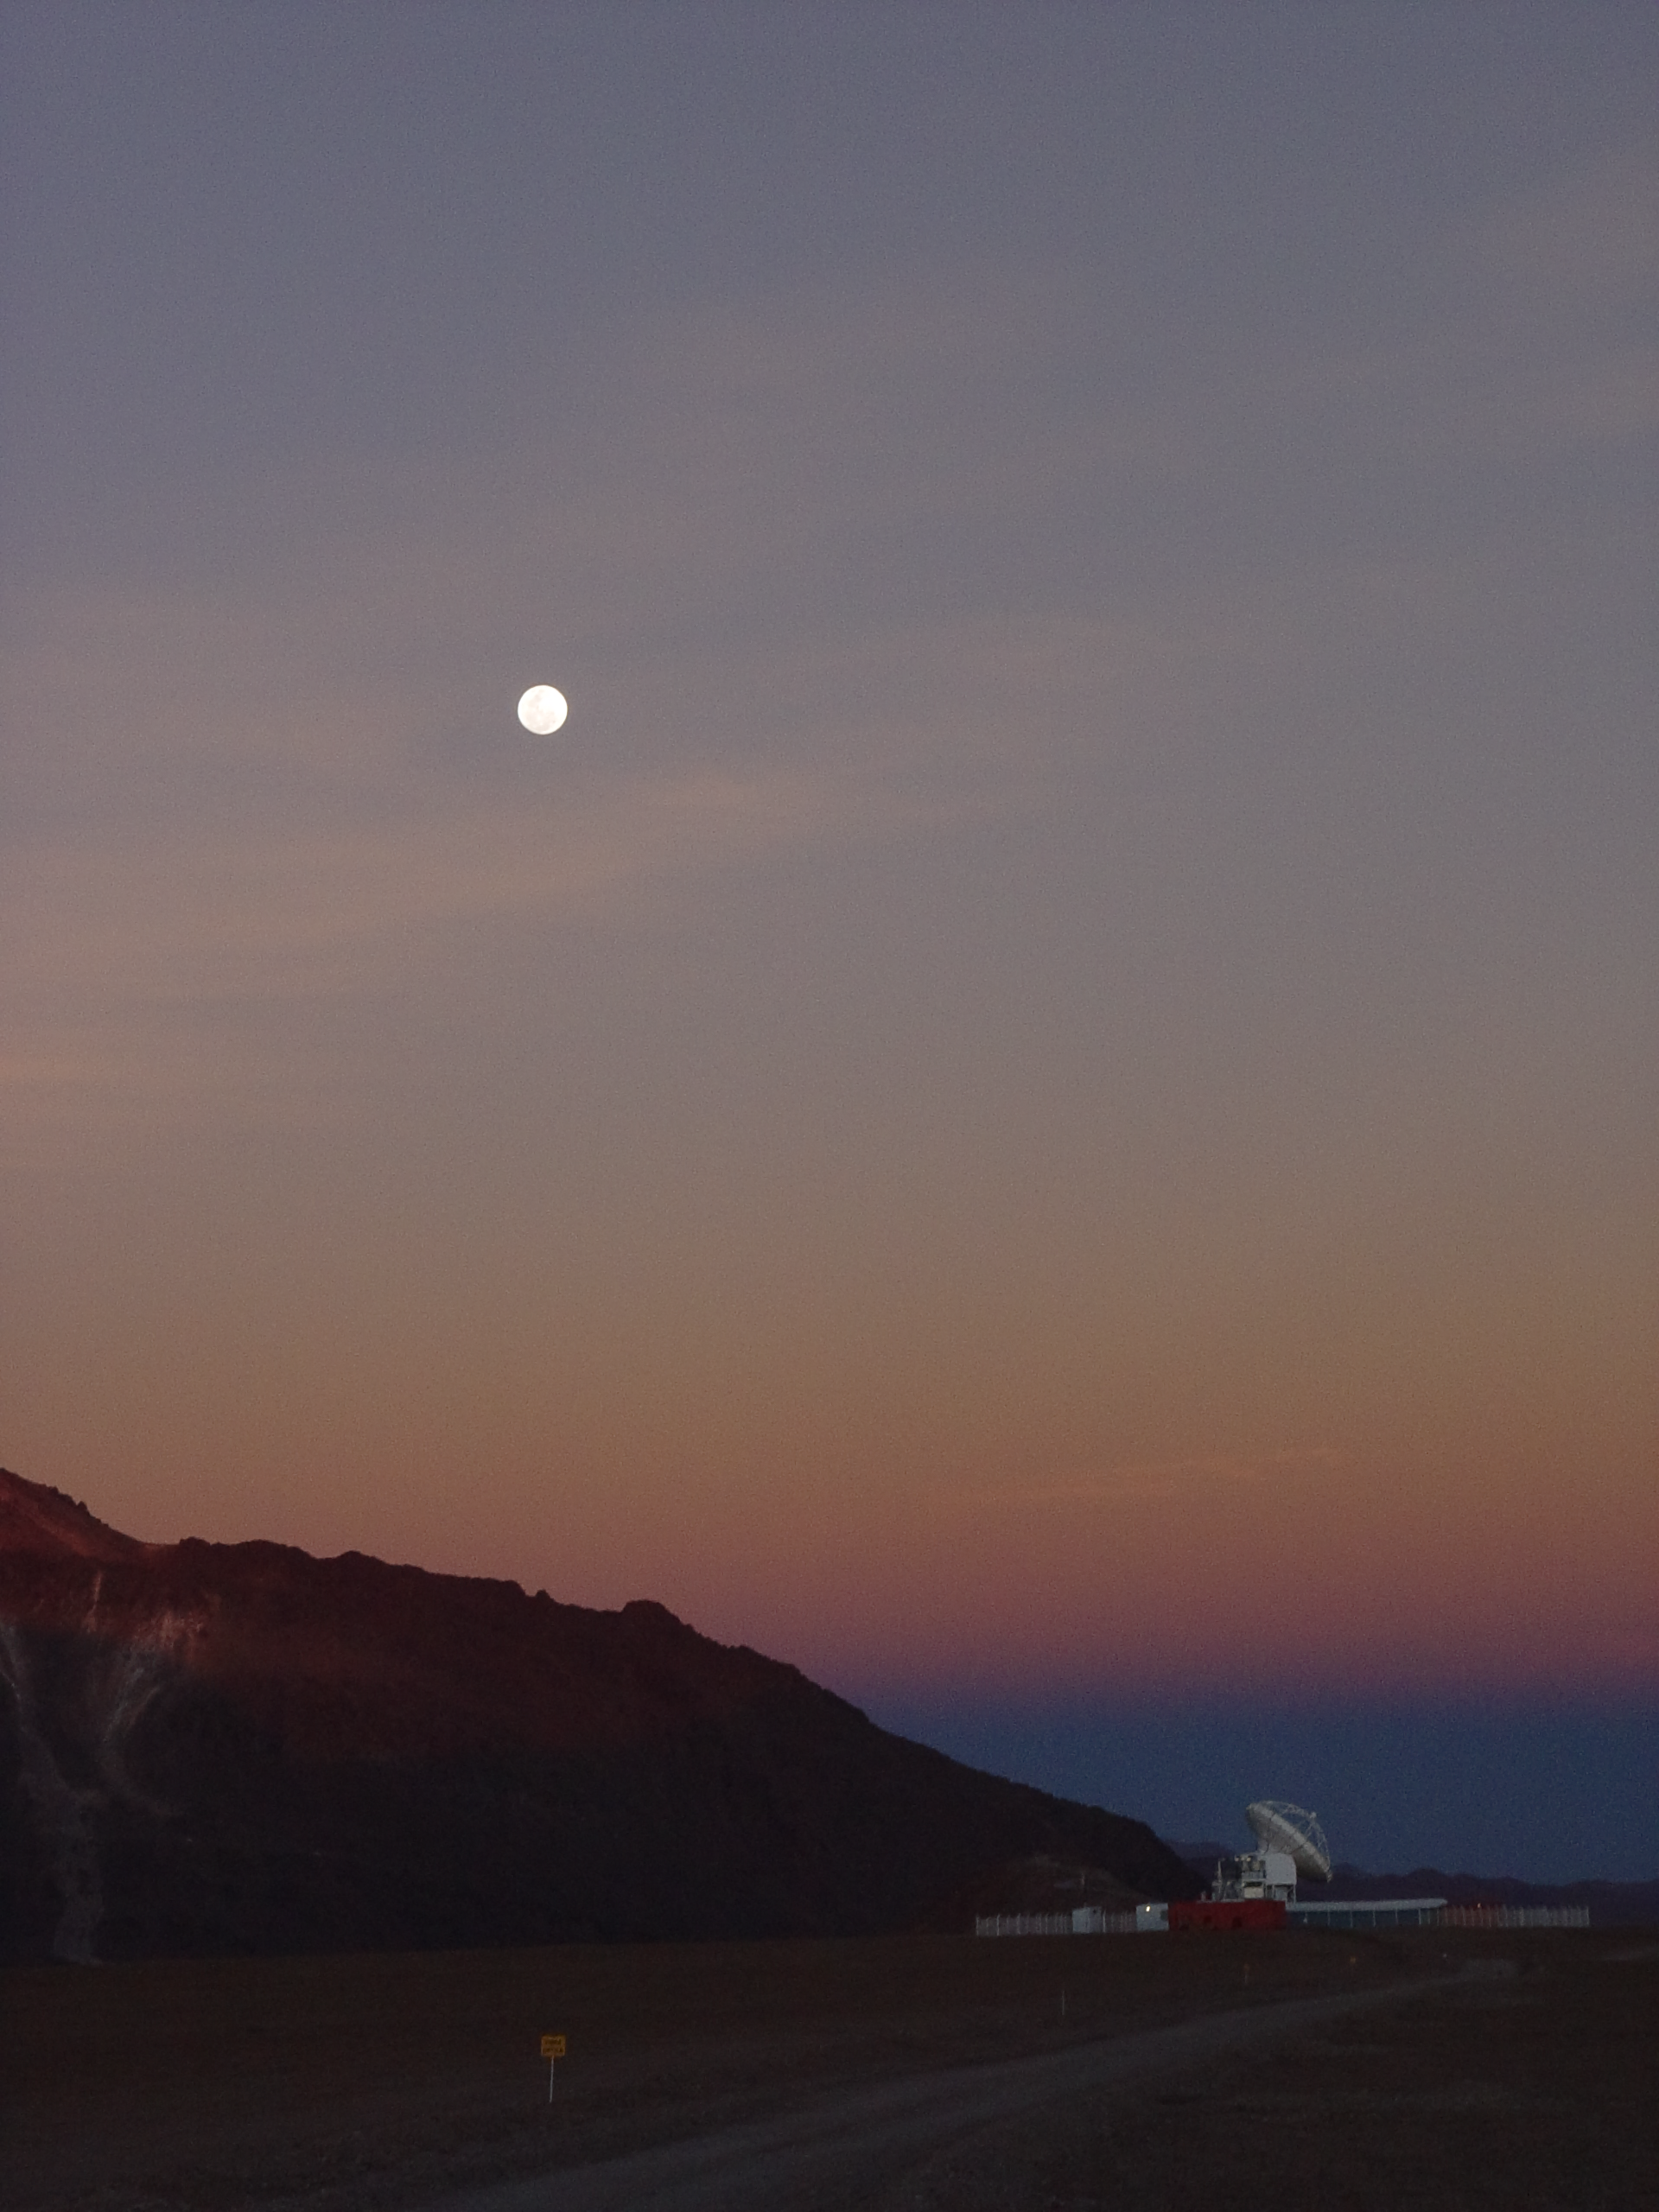

APEX sunset

The moon high above the Atacama Pathfinder Experiment (APEX) at sunset. The antenna is visible in the bottom-right of the image.

Credit: ESO